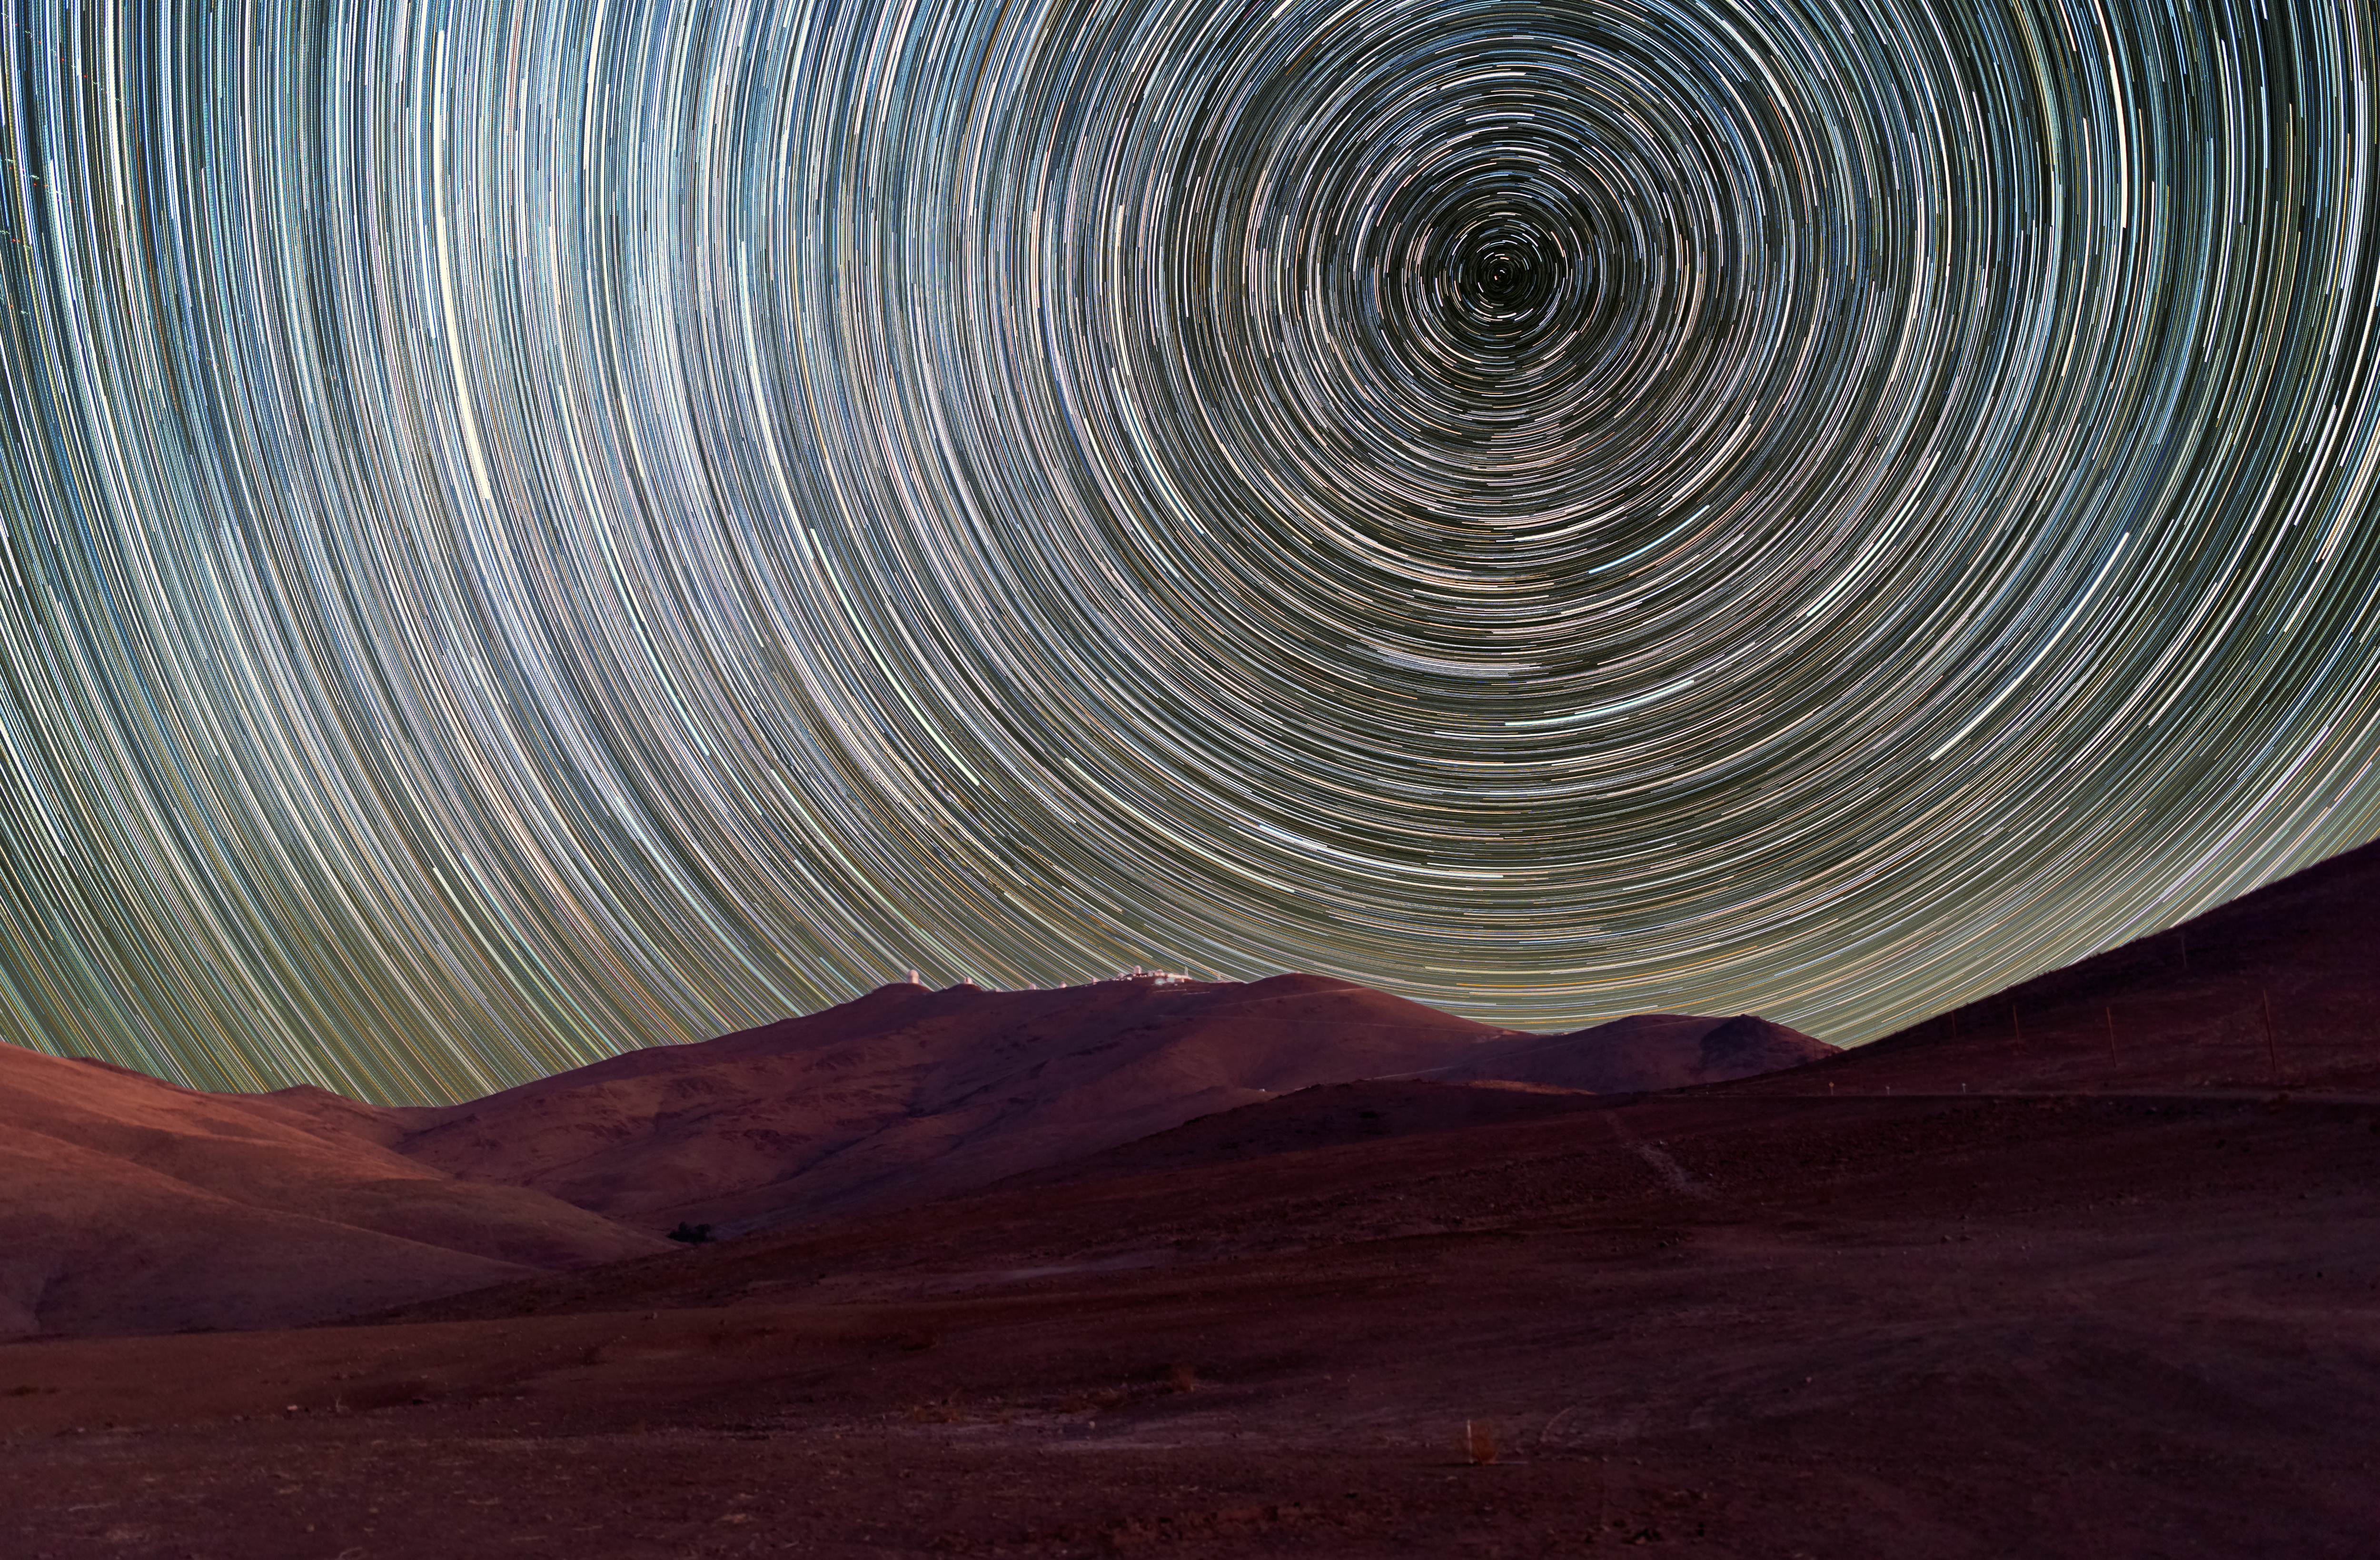

Into the vortex

This week’s picture may just hypnotise you! Resembling a vortex or an optical illusion, the starry circles draw you deeper into this breathtaking mountainous landscape of Chile’s Atacama Desert, home to ESO's La Silla Observatory.

Each circular streak represents an individual star which maps out a star trail. Such trails are due to Earth’s rotation, which causes the stars to seemingly move across the sky, slowly tracing out perfect rings centred on the south celestial pole as they do so. A photograph like this therefore requires a long exposure to capture the passage of time.

La Silla is located some 2400 metres above sea level, and offers perfect observing conditions for long-exposure shots like this; the site experiences over 300 clear nights a year!

Here, ESO operates two of the most productive 4-metre class telescopes in the world: the ESO 3.6-metre telescope which is home to the world's foremost extrasolar planet hunter, the High Accuracy Radial velocity Planet Searcher (HARPS), and the 3.58-metre New Technology Telescope (NTT), which played a key role in the development of active optics, a technique that paved the way for building even larger telescopes.

Credit: Zdeněk Bardon (bardon.cz)/ESO